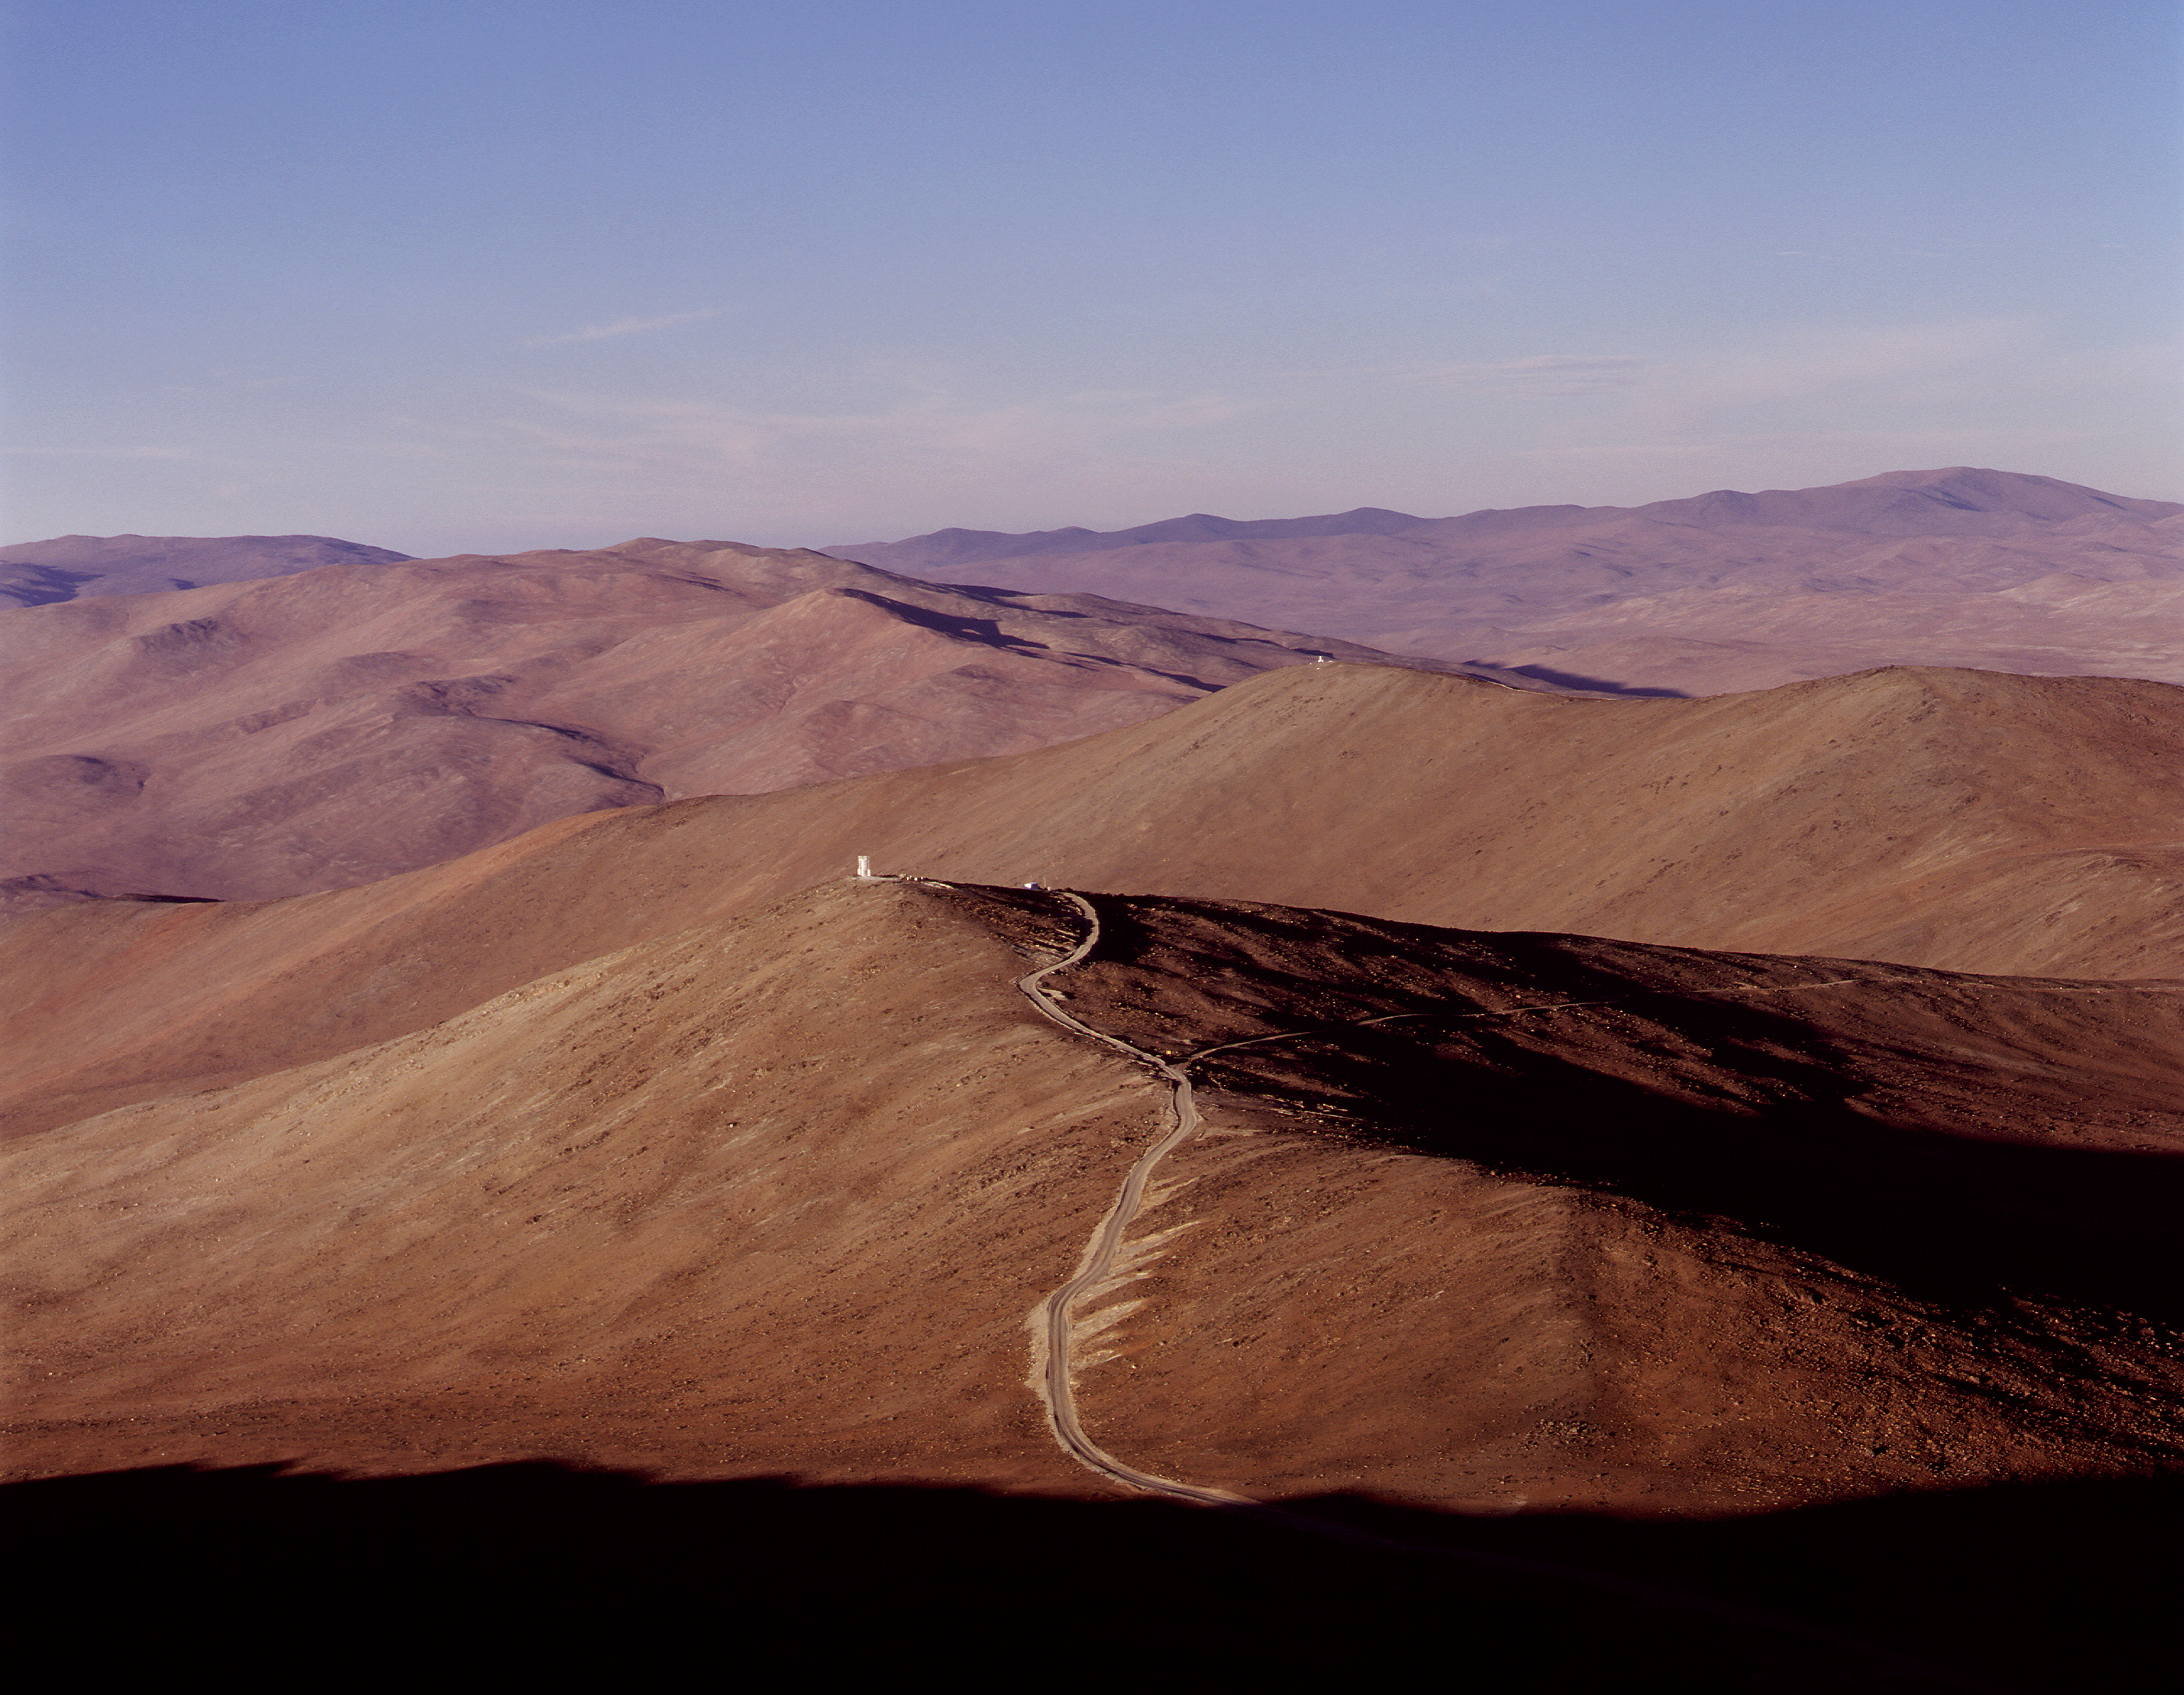

View of NTT peak

A view towards the "NTT Peak" from the top of the Paranal mountain. The access road and the concrete pillar that was used to support a site testing telescope at the top of this peak are seen

Credit: ESO